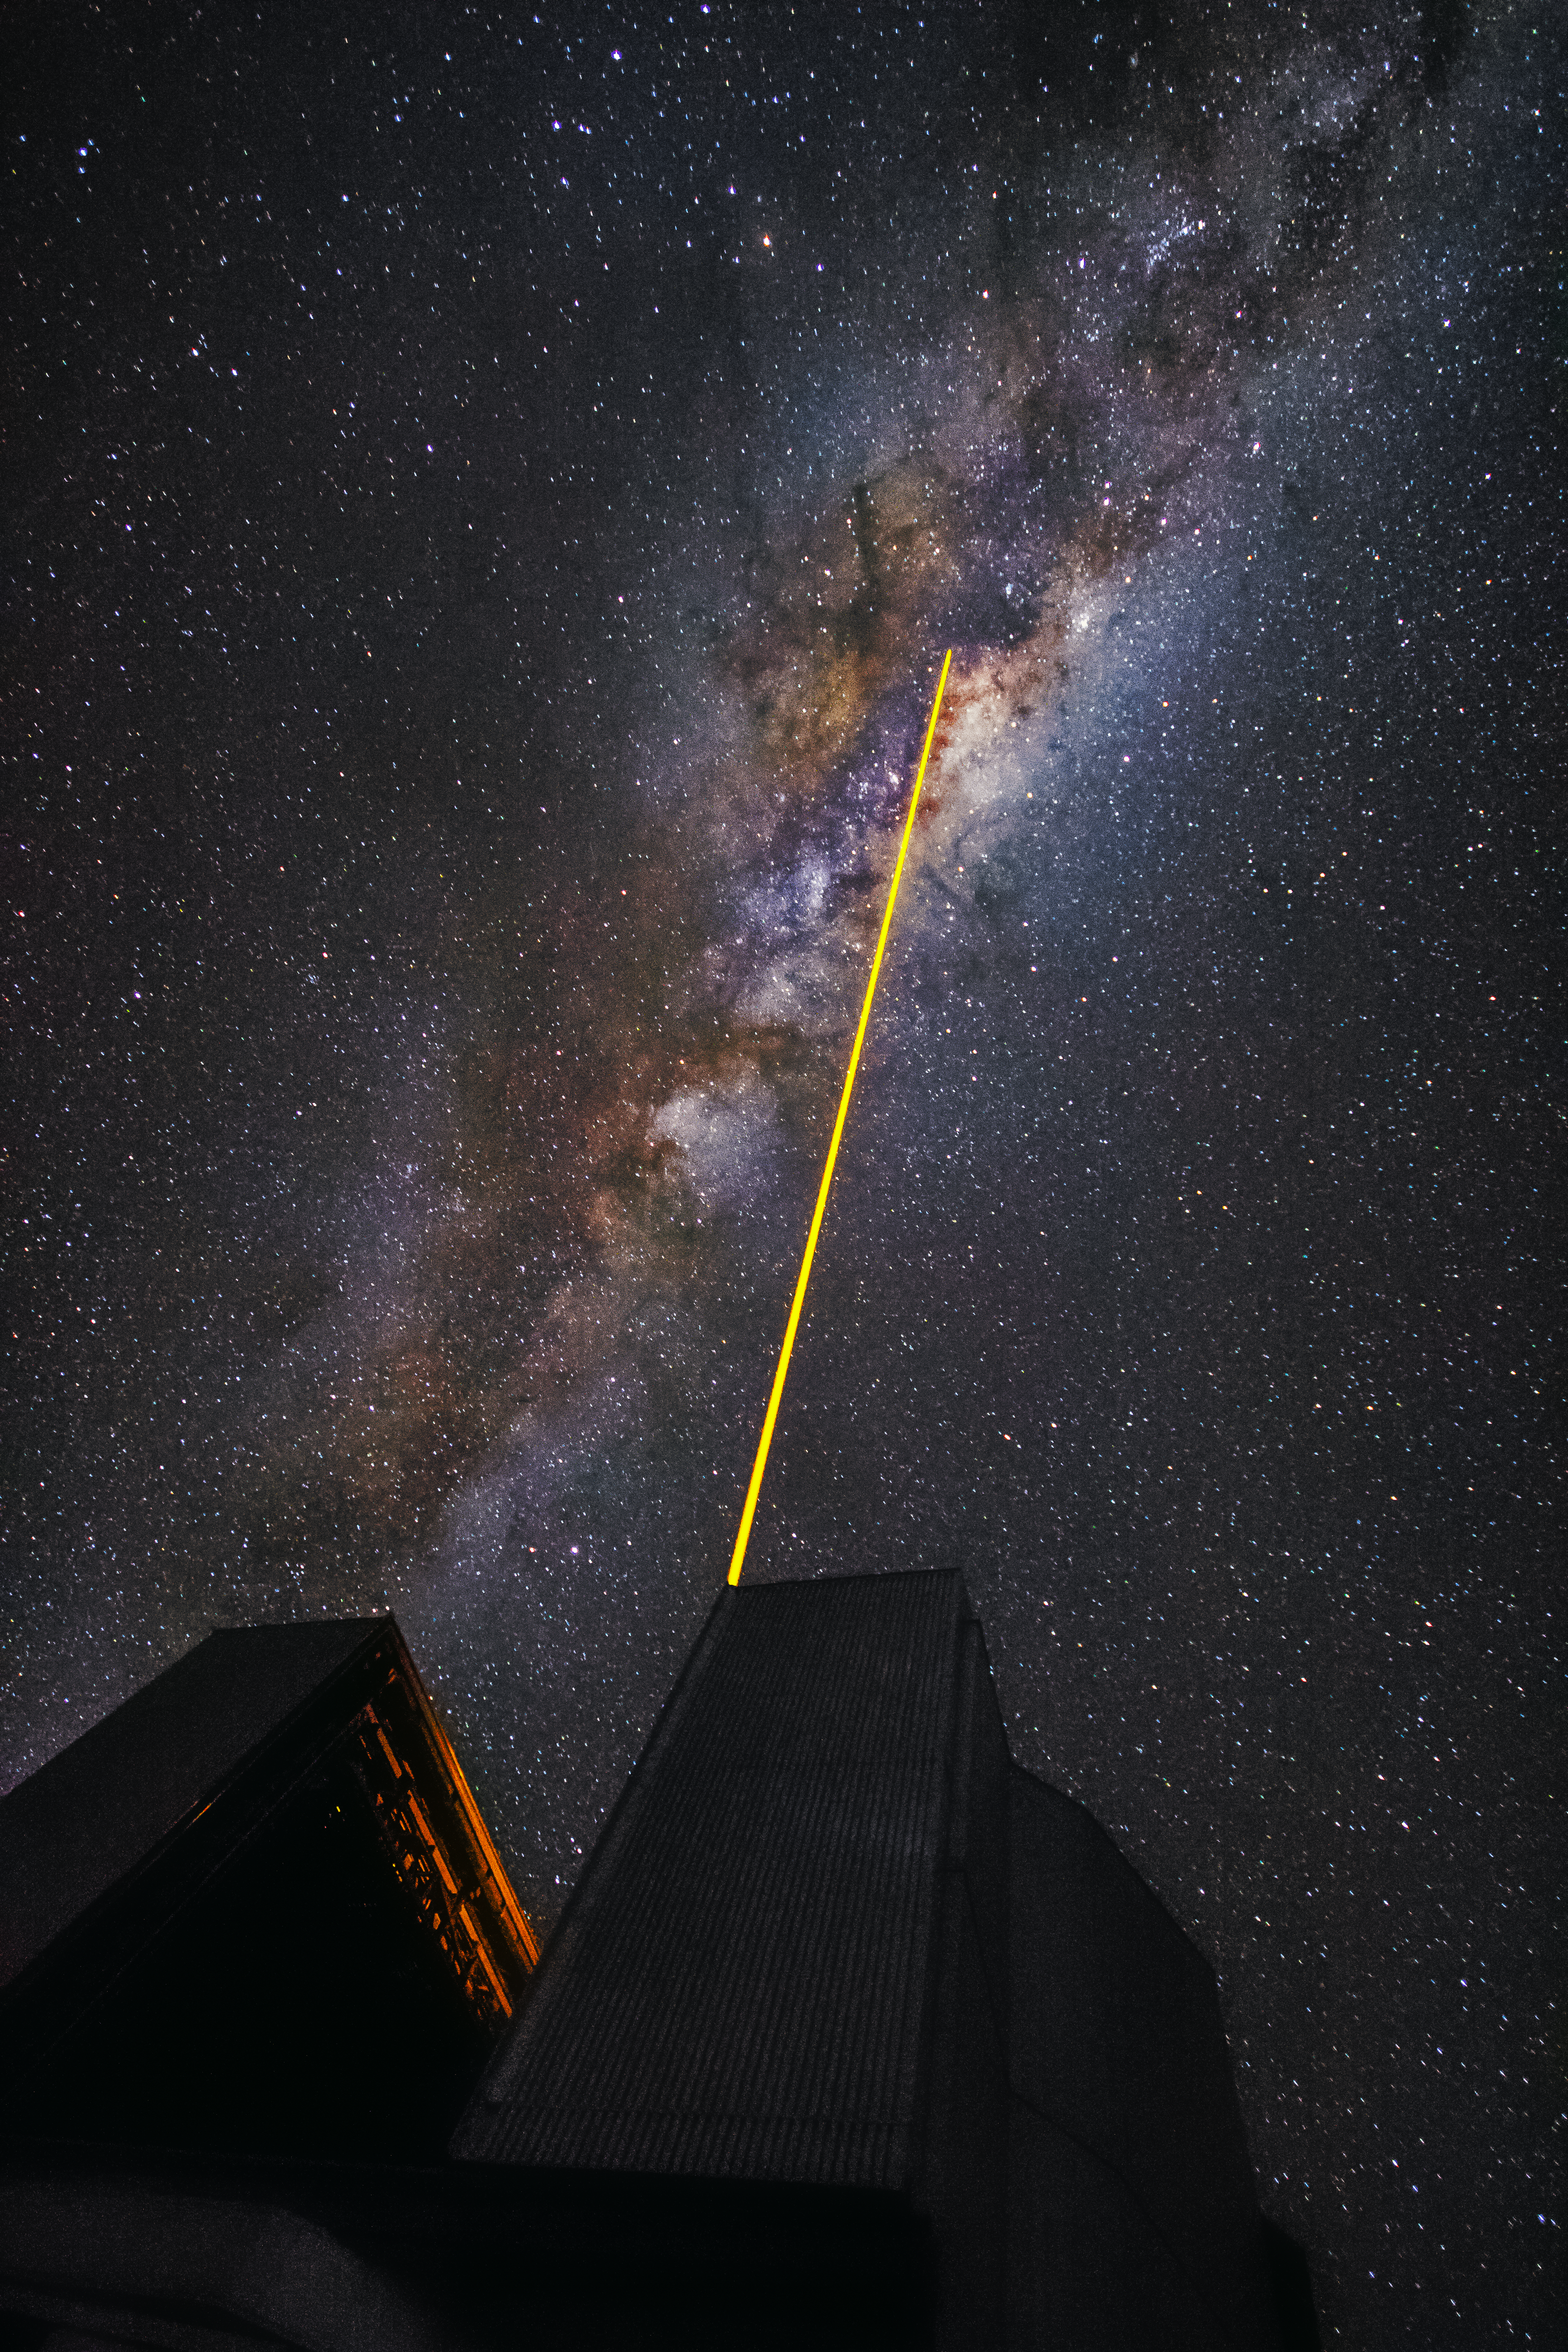

A laser in the sky

A laser, fired by one of the Unit Telescopes of the VLT, is pointing at the heart of the Milky Way.

Credit: G. Tremblay/ESO